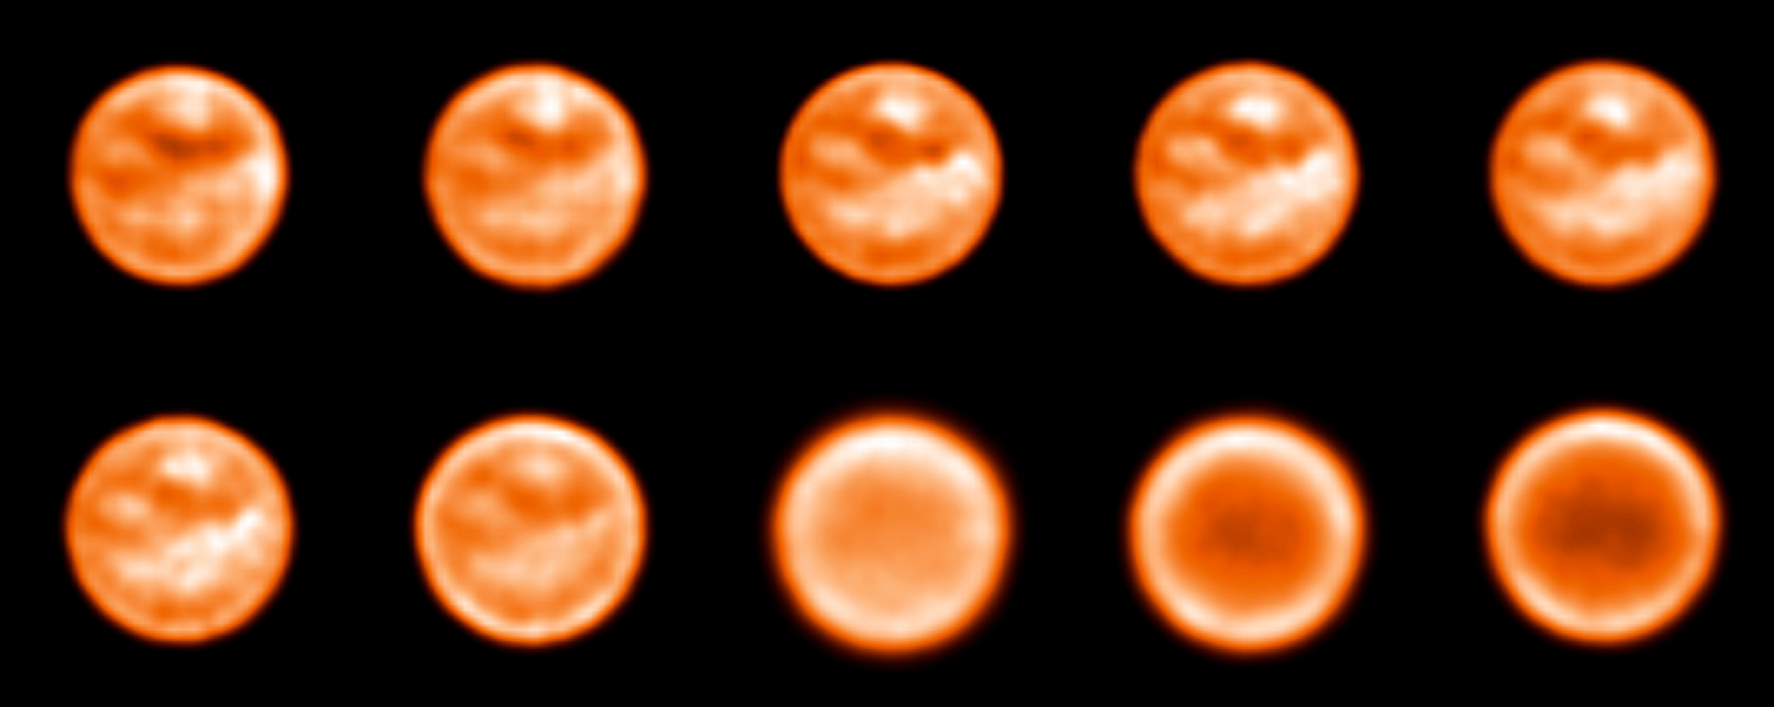

Imaging Titan with a tunable filter

Series of images of Titan taken around the 2.0 micron methane window probing different layers of the atmosphere and the surface. The images are currently under thorough processing and analysis so as to reveal any subtle variations in wavelength that could be indicative of the spectral response of the various surface components, thus allowing the astronomers to identify them.

Credit: ESO